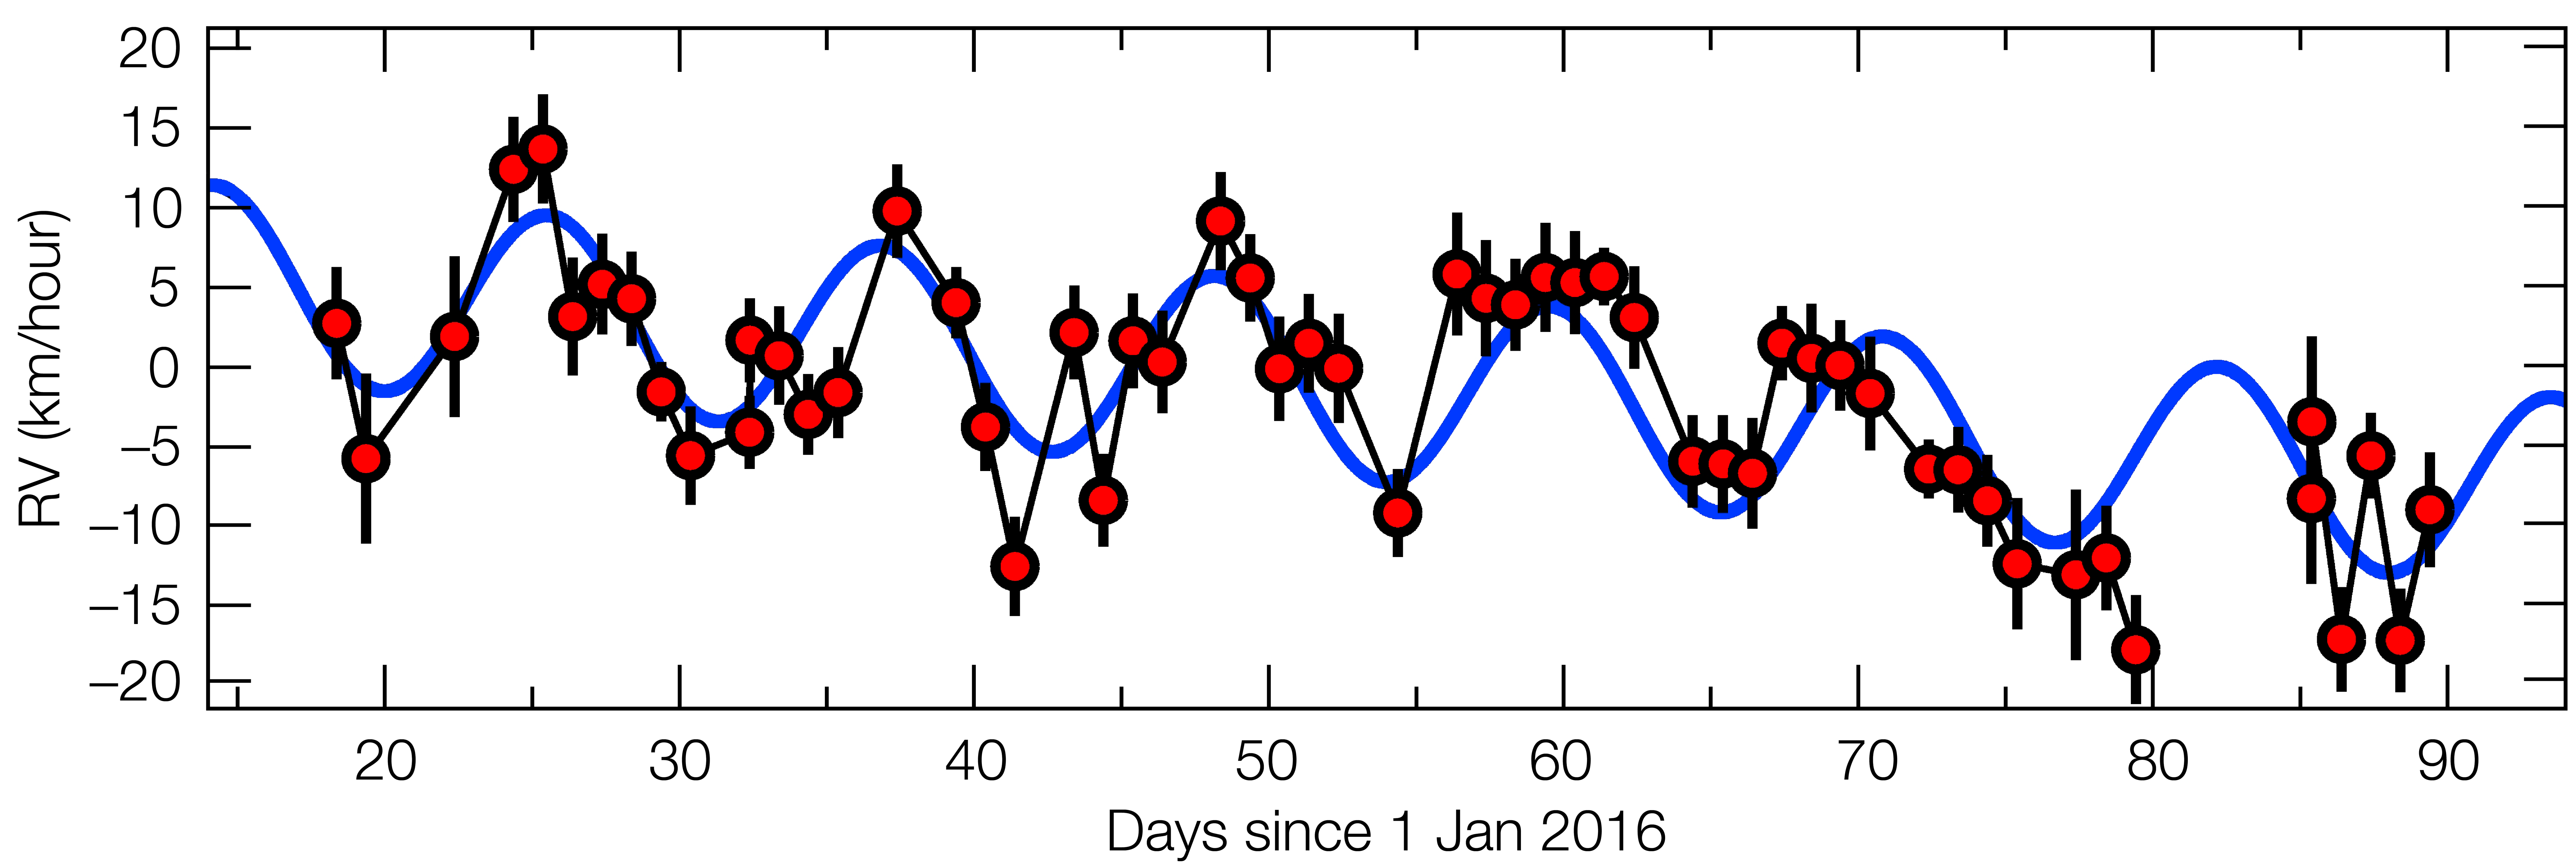

The motion of Proxima Centauri in 2016, revealing the fingerprints of a planet

This plot shows how the motion of Proxima Centauri towards and away from Earth is changing with time over the first half of 2016. Sometimes Proxima Centauri is approaching Earth at about 5 kilometres per hour — normal human walking pace — and at times receding at the same speed. This regular pattern of changing radial velocities repeats with a period of 11.2 days. Careful analysis of the resulting tiny Doppler shifts showed that they indicated the presence of a planet with a mass at least 1.3 times that of the Earth, orbiting about 7 million kilometres from Proxima Centauri — only 5% of the Earth-Sun distance.

Credit: ESO/G. Anglada-Escudé